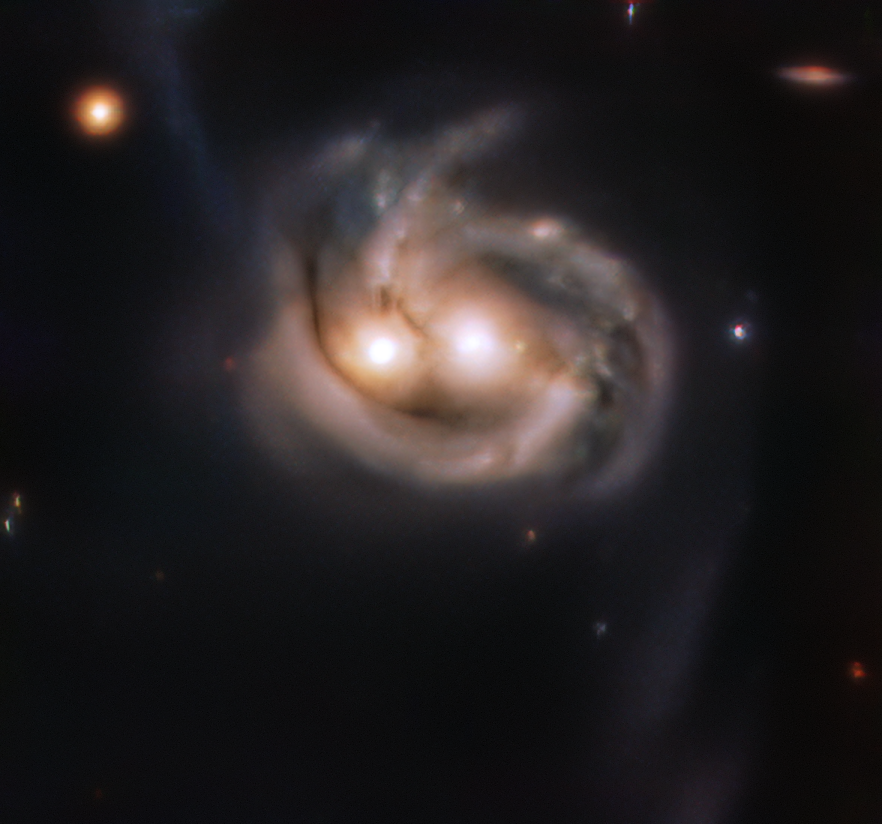

Eyes in the sky

Do you ever get the feeling that you're being watched? This friendly-looking object is the result of two galaxies merging into one another, complete with a pair of eyes hiding two growing supermassive black holes and a swirling grin. Such mergers are rare in our galactic neighbourhood; Mrk 739 is close enough (astronomically speaking) to study the event in detail, and thus gain a better understanding of the dramatic processes that take place during these cosmic mergers.

By using the MUSE instrument on ESO’s Very Large Telescope, the team of astronomers, led by master’s student Dusán Tubín at the Pontificia Universidad Católica de Chile, were able to study the effects of both the merger and the radiation emitted by the growing gigantic black holes. Their study answers questions about the motion of the galaxies, the age of their stars, and the elements they are made up of. They have found that one of these galaxies is much older than its companion, and that their merging process is at an early stage.

MUSE is a 3D spectrograph that takes images — known as “datacubes” — of the object being observed over thousands of wavelengths. With MUSE, astronomers are therefore able to map in great detail the properties of the objects they study, because each individual pixel contains an impressive amount of information. Obtaining these exciting insights into galaxy merging and evolution with MUSE is enough to make anyone smile.

Credit: ESO/Tubín et al.